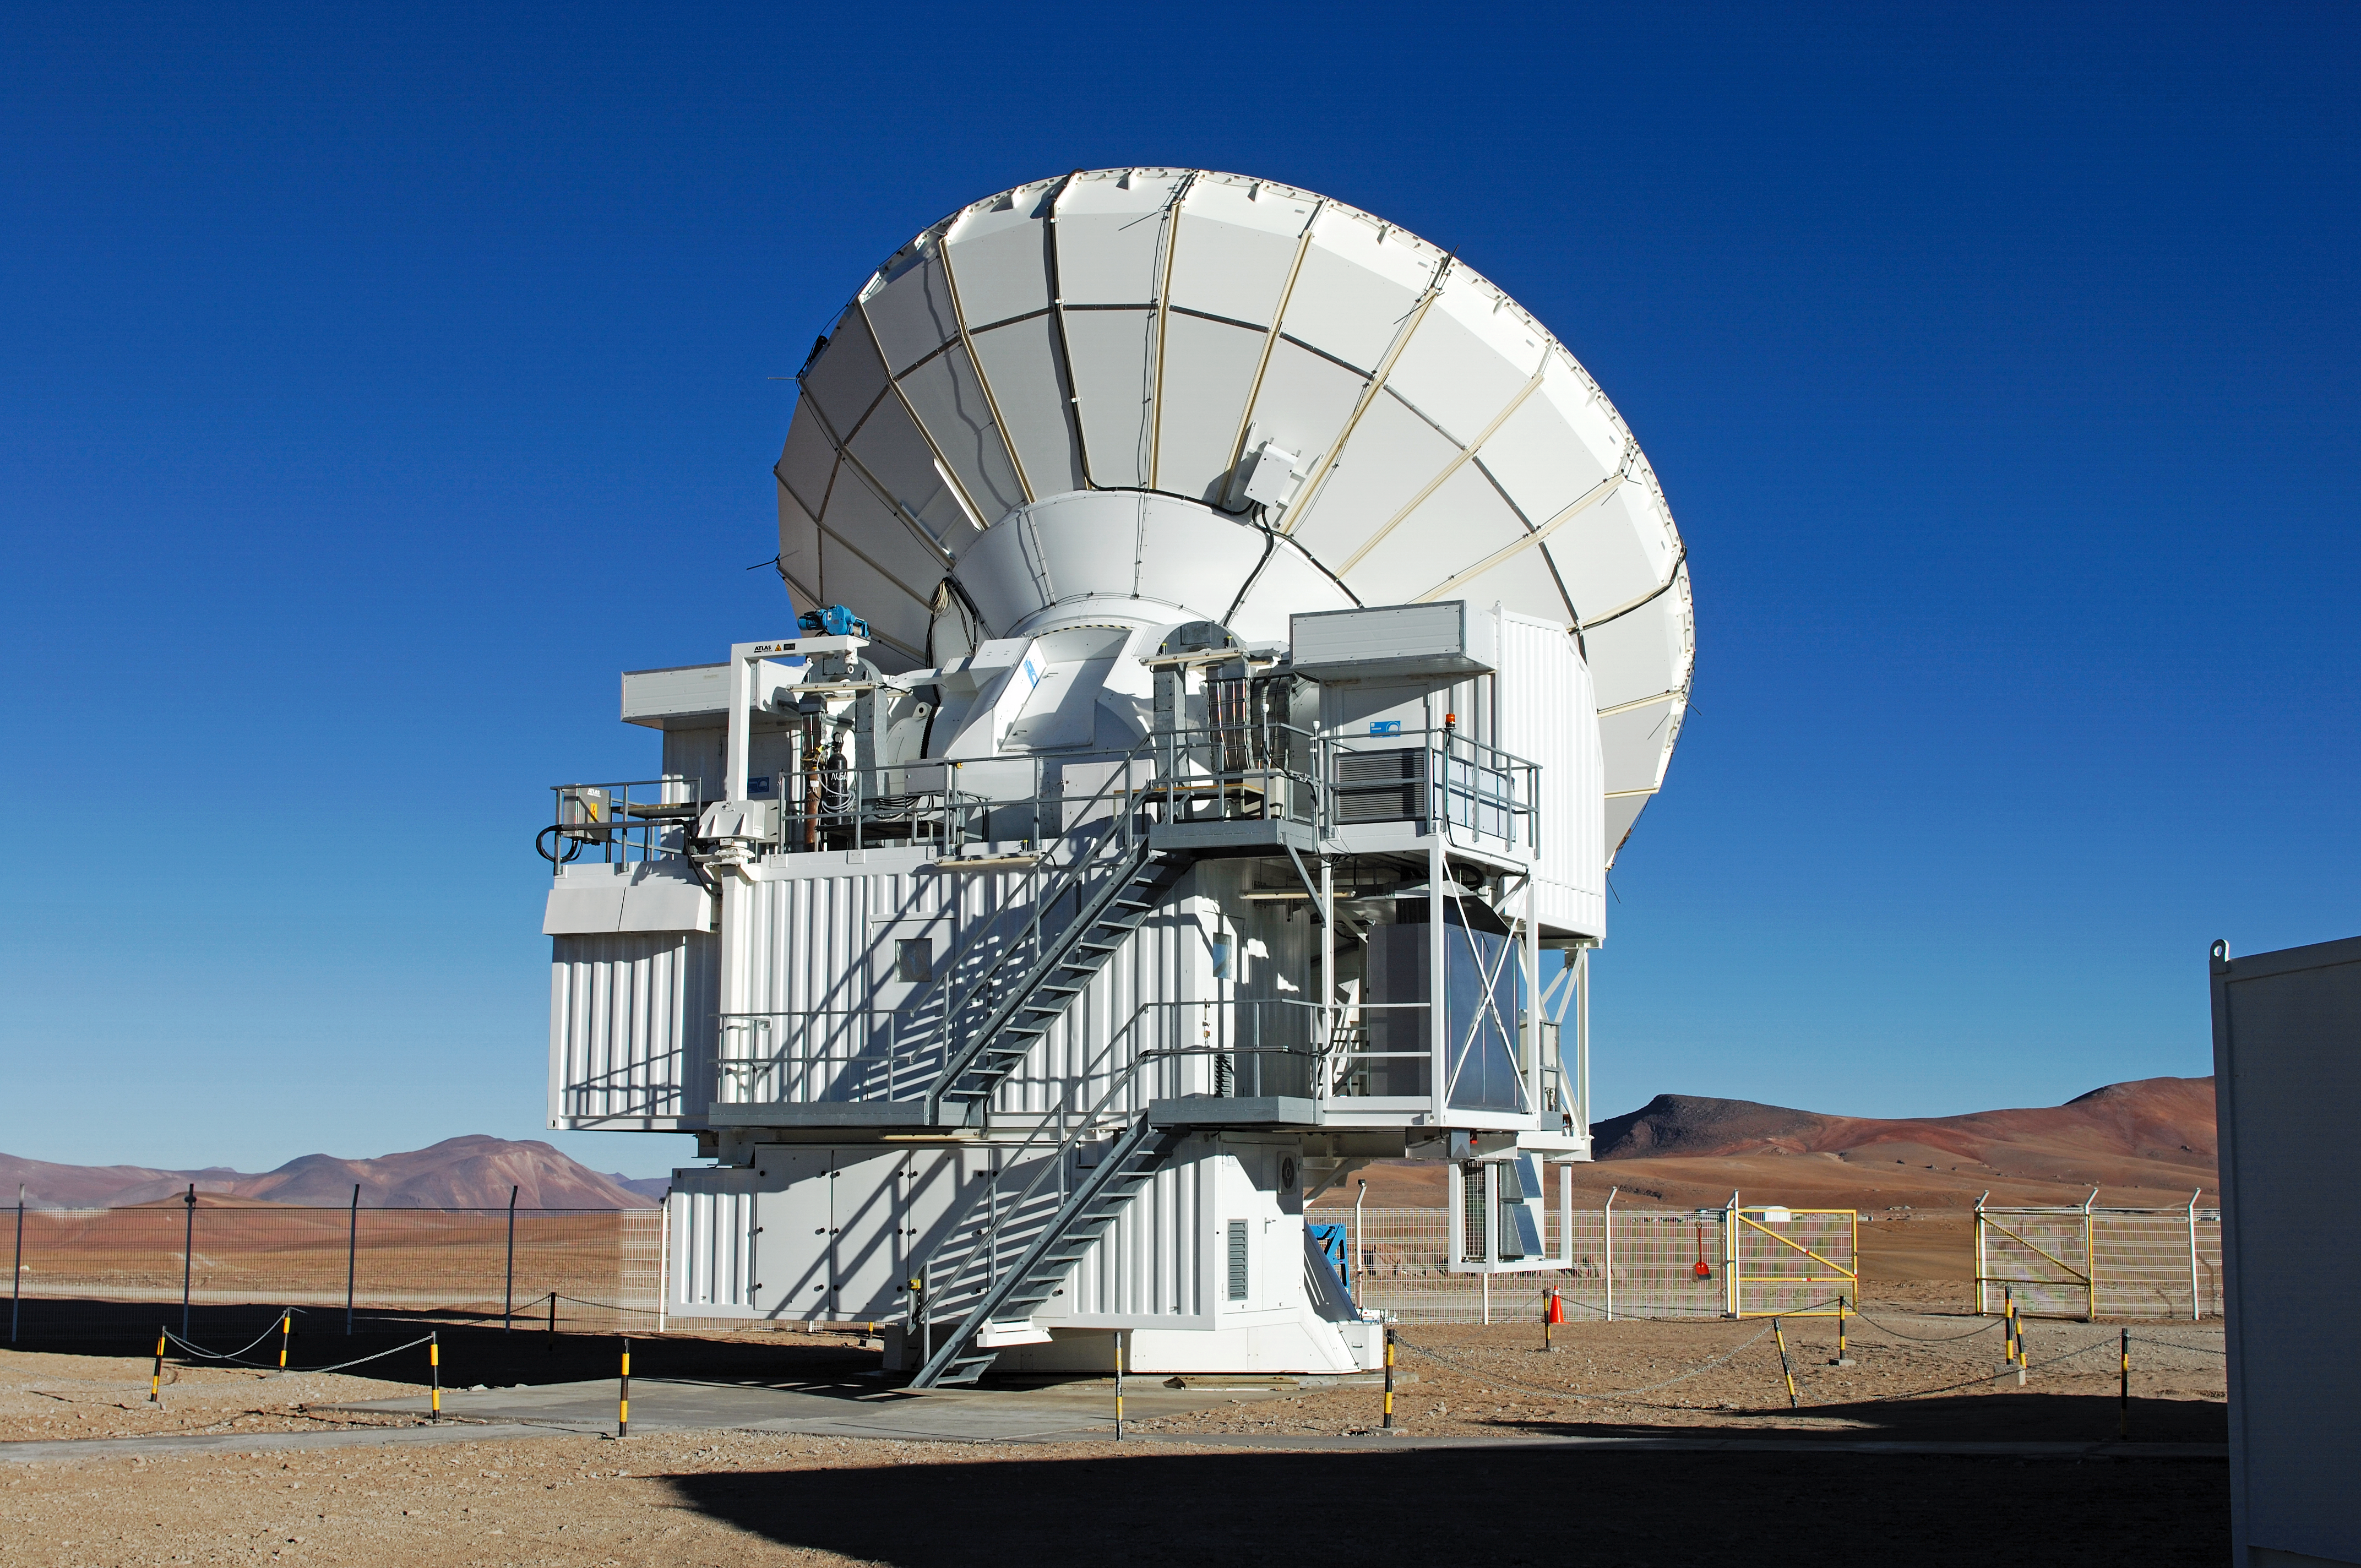

APEX antenna

APEX telescope under a clear sky.

Credit: ESO/F. Kamphues